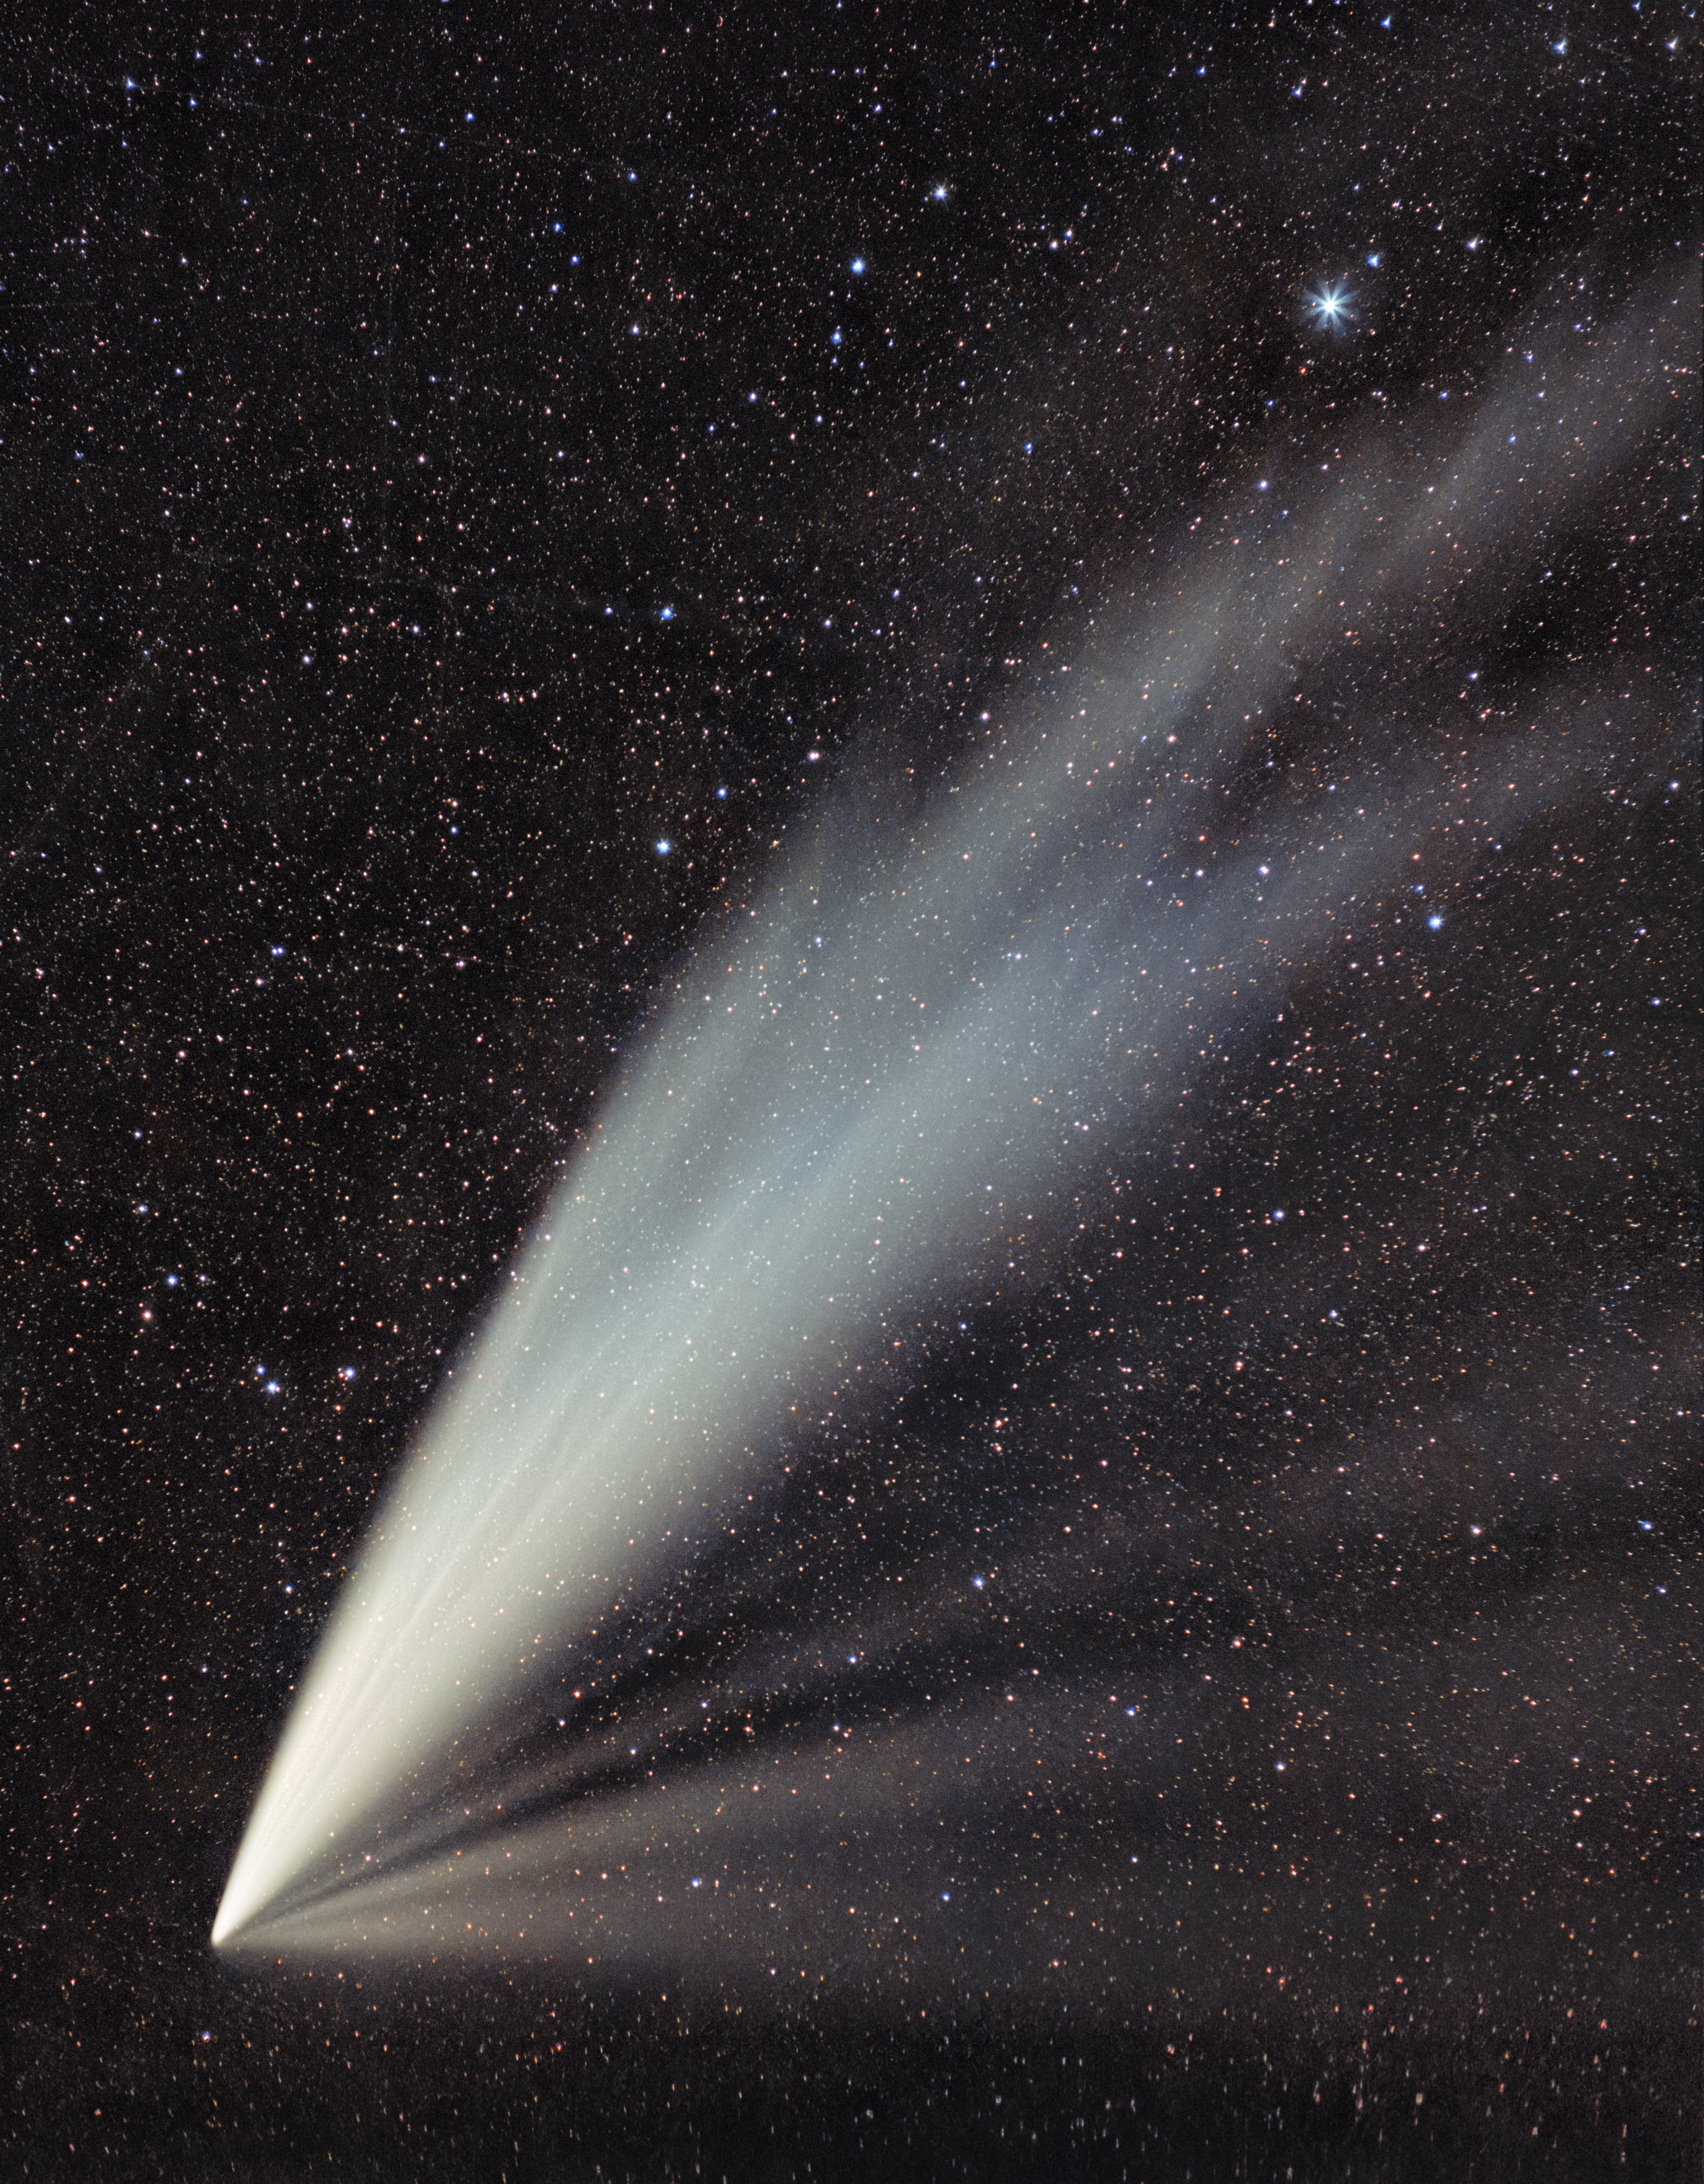

Comet C/2024 G3 (ATLAS) in the Chilean Skies

Comet C/2024 G3 (ATLAS) is captured here in all its beauty by Cesar Briceño, Director of the Southern Astrophysical Research Telescope (SOAR), a part of the U.S. National Science Foundation (NSF) Cerro Tololo Inter-American Observatory (CTIO), a Program of NSF NOIRLab. Comets form from a nucleus of dust, water, and gas in the farthest-known regions of our Solar System. This close-up of the Comet C/2024 G3 (ATLAS) cleanly shows the vaporized material of the nucleus creating the iconic cometary shape. In the lower left corner, the diffuse coma shines bright white as it obscures the nucleus. Emanating from the nucleus are the twin tails. The upper stream is the dust tail made of the heavier dust particles, illuminated by reflected sunlight. The lower stream is composed of gases, glowing as a result of ionization of the gas atoms. This tail is affected by the Sun’s magnetic field, and so is pointing in the direction of the solar wind.

Comet C/2024 G3 (ATLAS) may be one of the brightest comets to pass by Earth in 2025, which made it an easily observable object for those lucky enough to see it. Briceño also photographed the comet against the morning sky and another photographer, Carlos Corco, captured a complementary view of the comet against the landscape of the Andean foothills.

Credit: CTIO/NOIRLab/NSF/AURA/C. Briceño